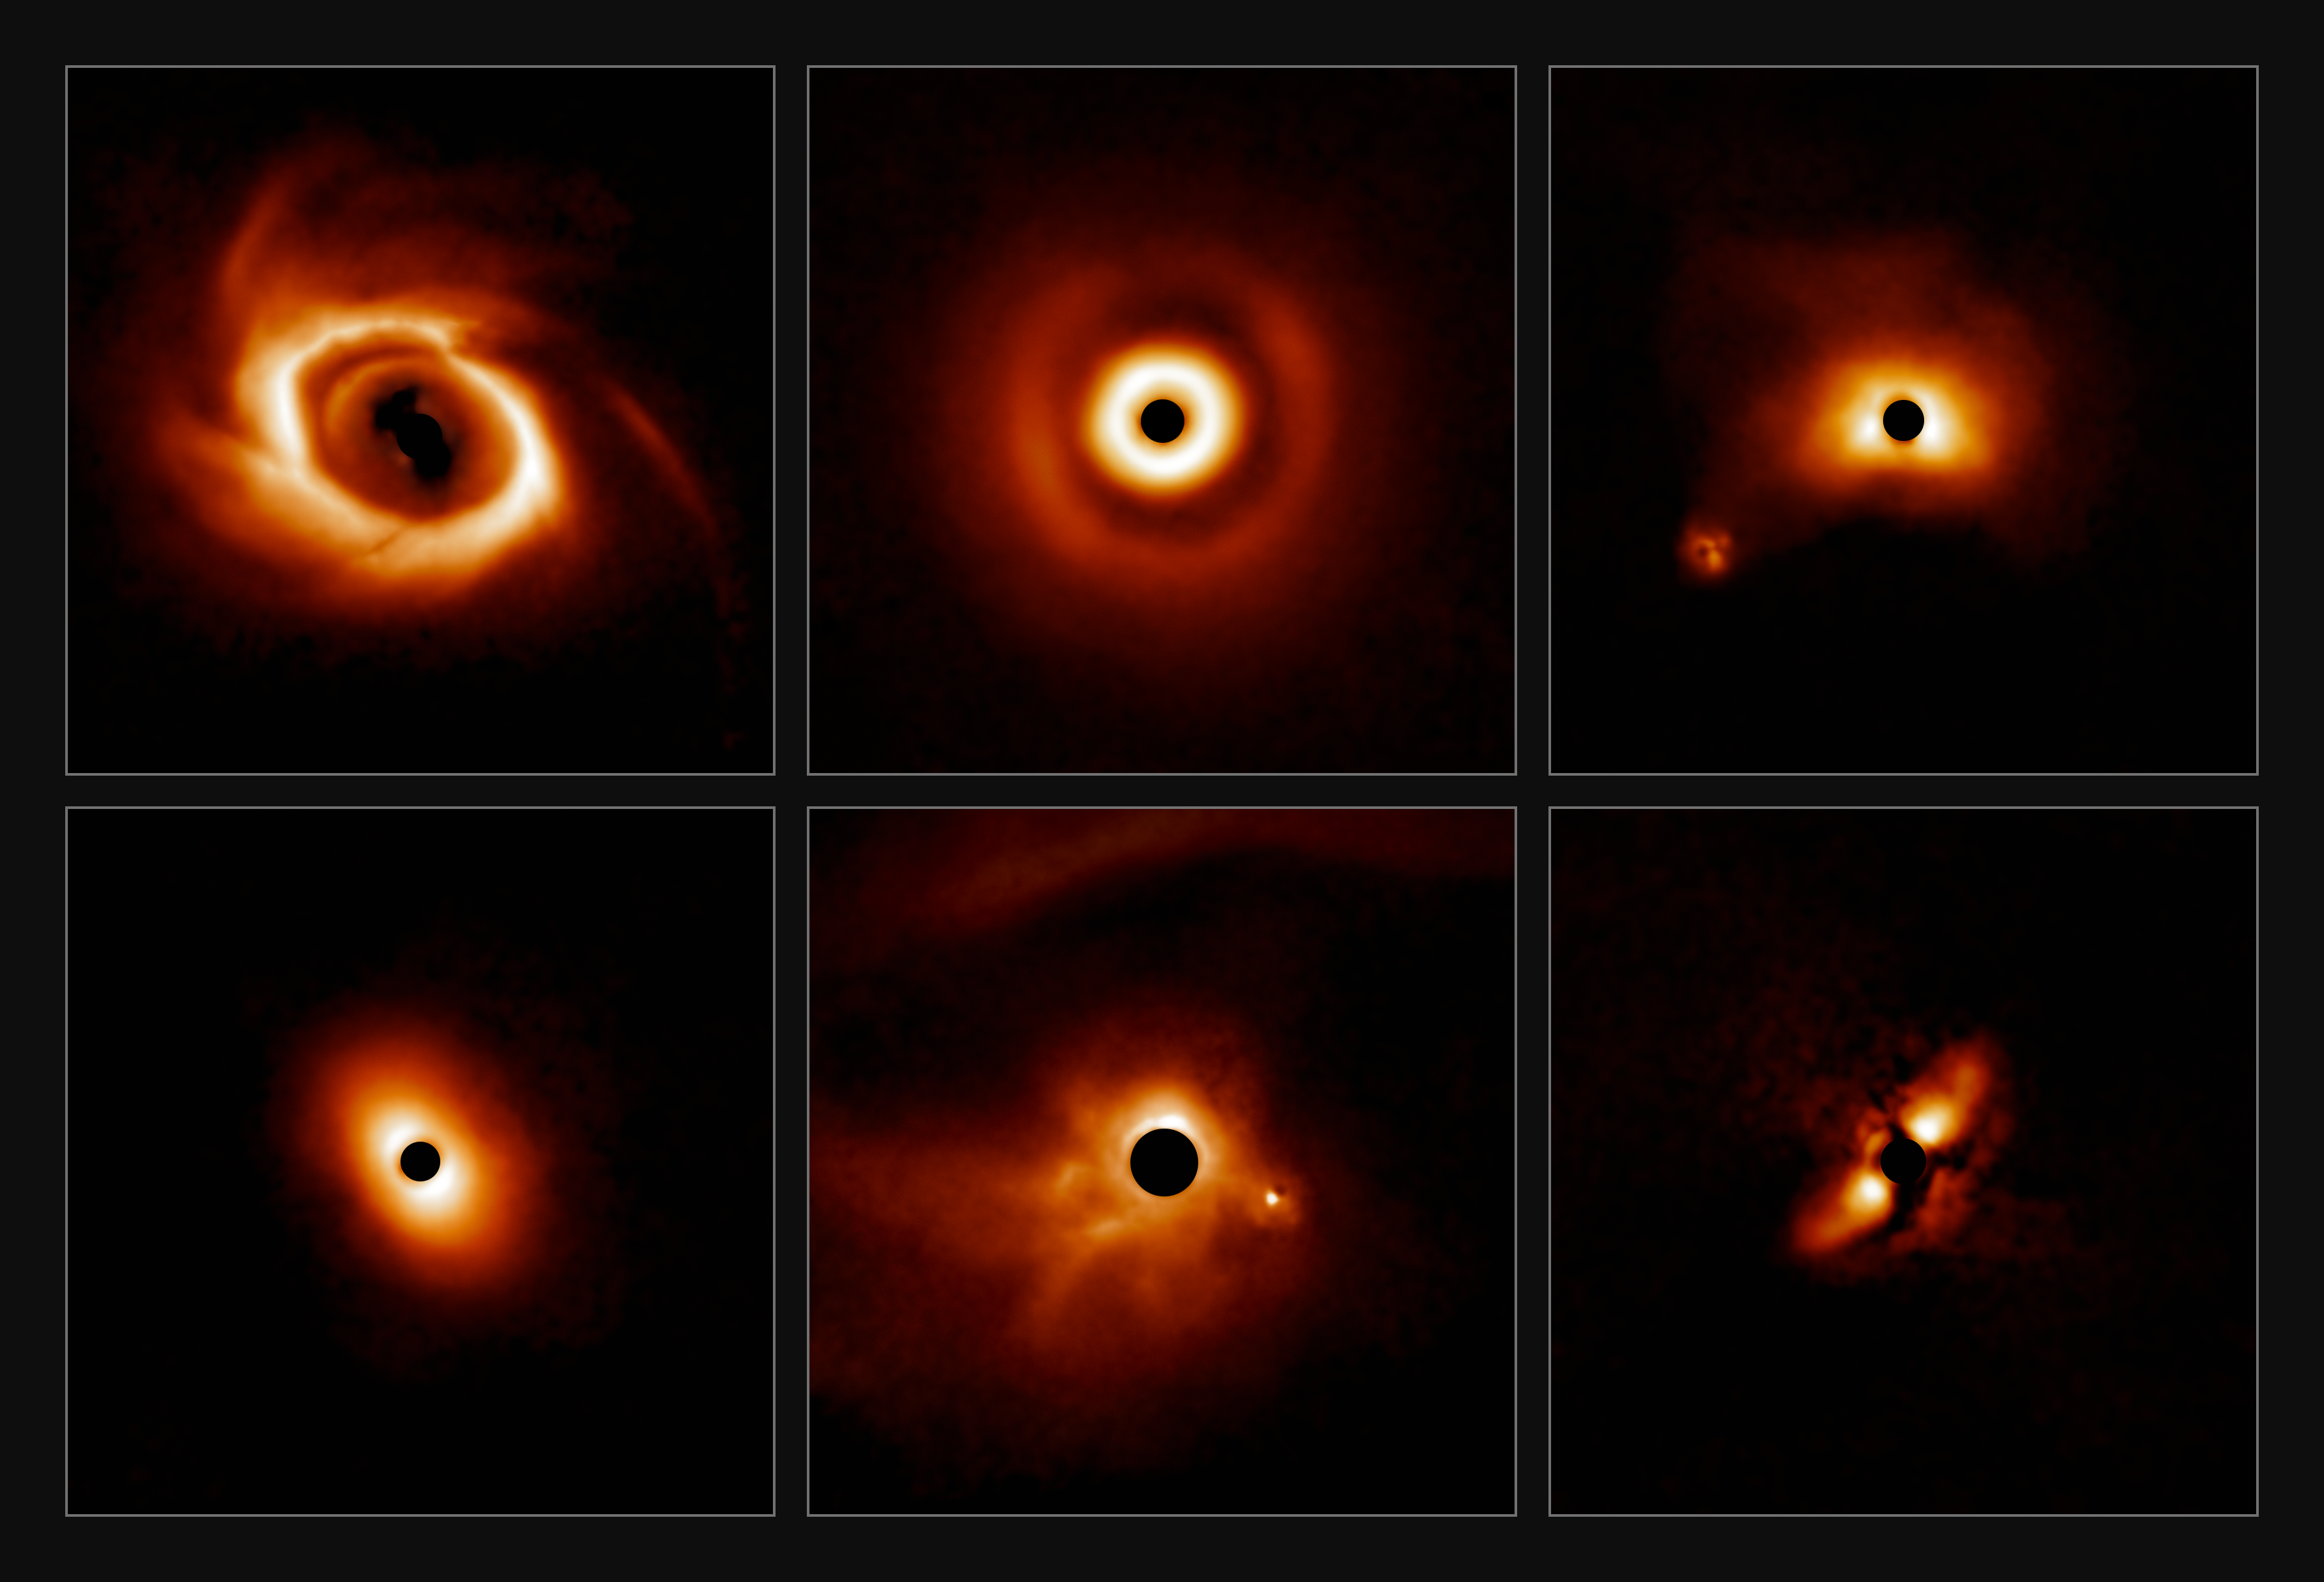

Mosaic of a sample of disks found in new survey

A survey of 44 young massive stars to investigate planet formation shows dusty, swirling disks — likely to become new solar systems. The images were taken with the Gemini Planet Imager (GPI) instrument on the Gemini South telescope of the International Gemini Observatory, a Program of NSF NOIRLab.

Credit: International Gemini Observatory/NOIRLab/NSF/AURA/E. Rich (Michigan University)